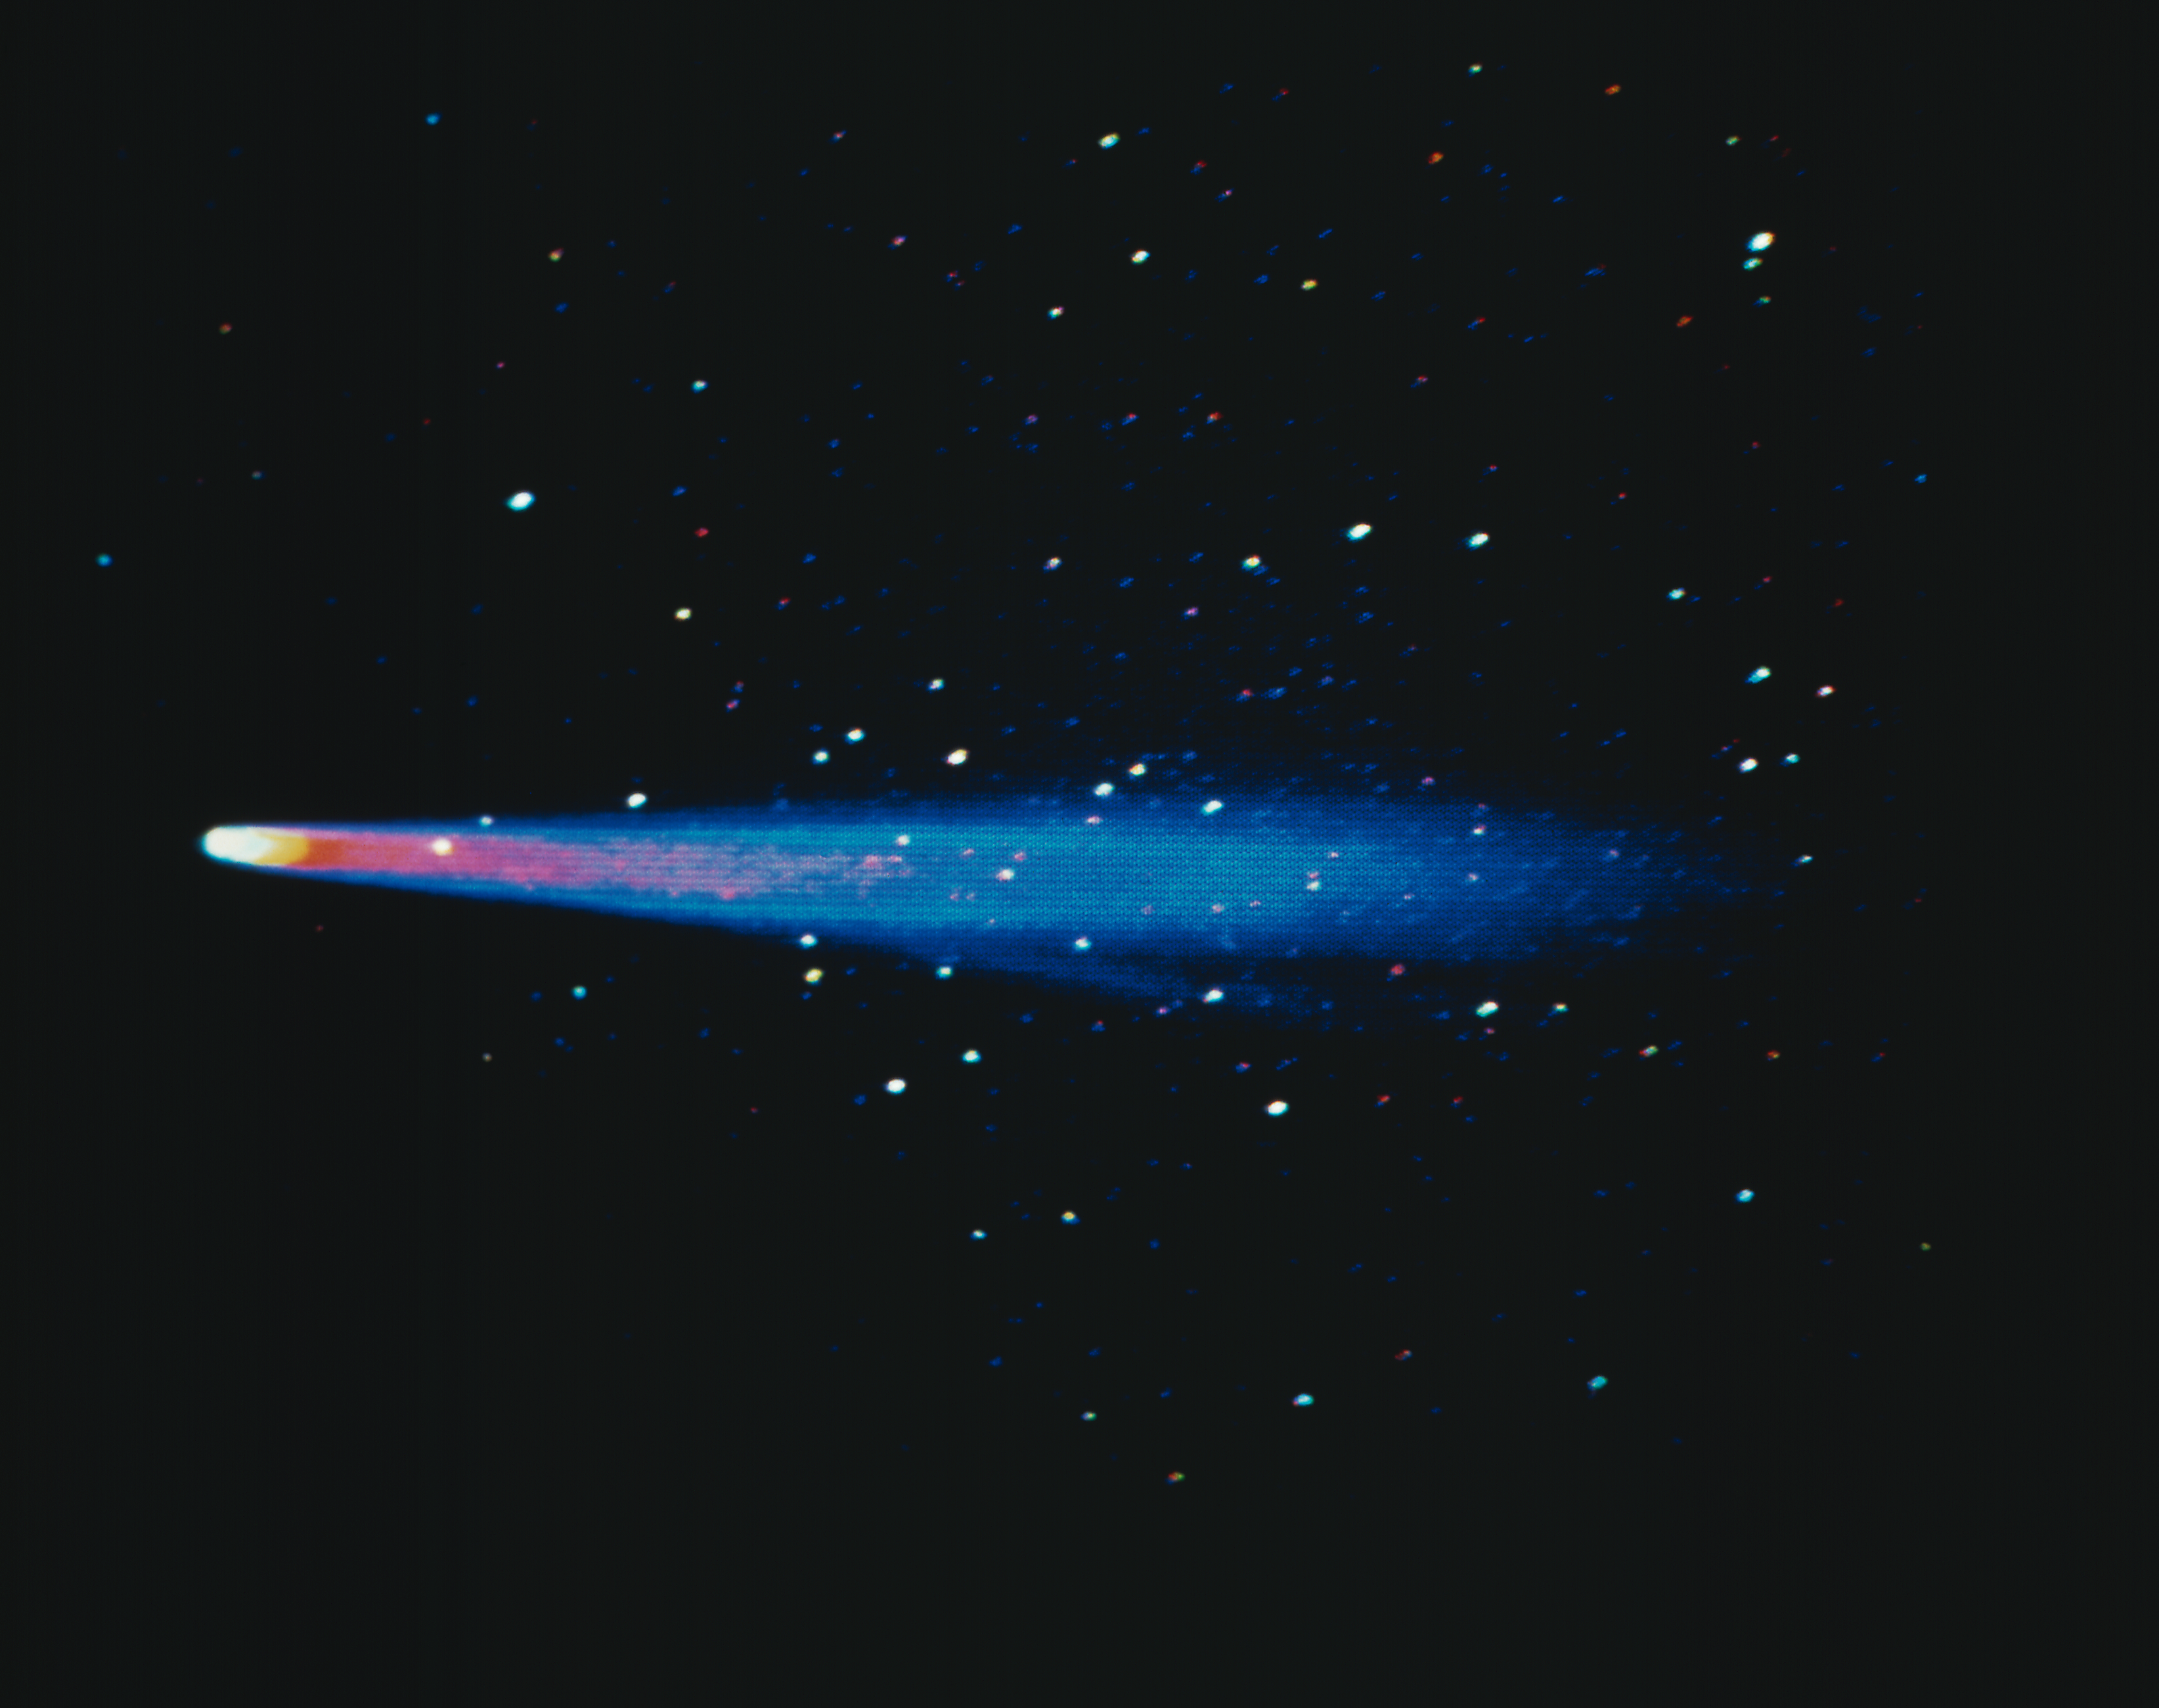

Comet P/Halley 1910

This computer reconstructed image was processed at the Kitt Peak National Observatory from an original black-and-white plate taken in 1910 at Lowell Observatory (Flagstaff, Arizona). The false colors indicate varying levels of brightness in the image. A type I ion tail is visible above a type II dust tail.

Credit: Lowell Observatory/NOIRLab/NSF/AURA/